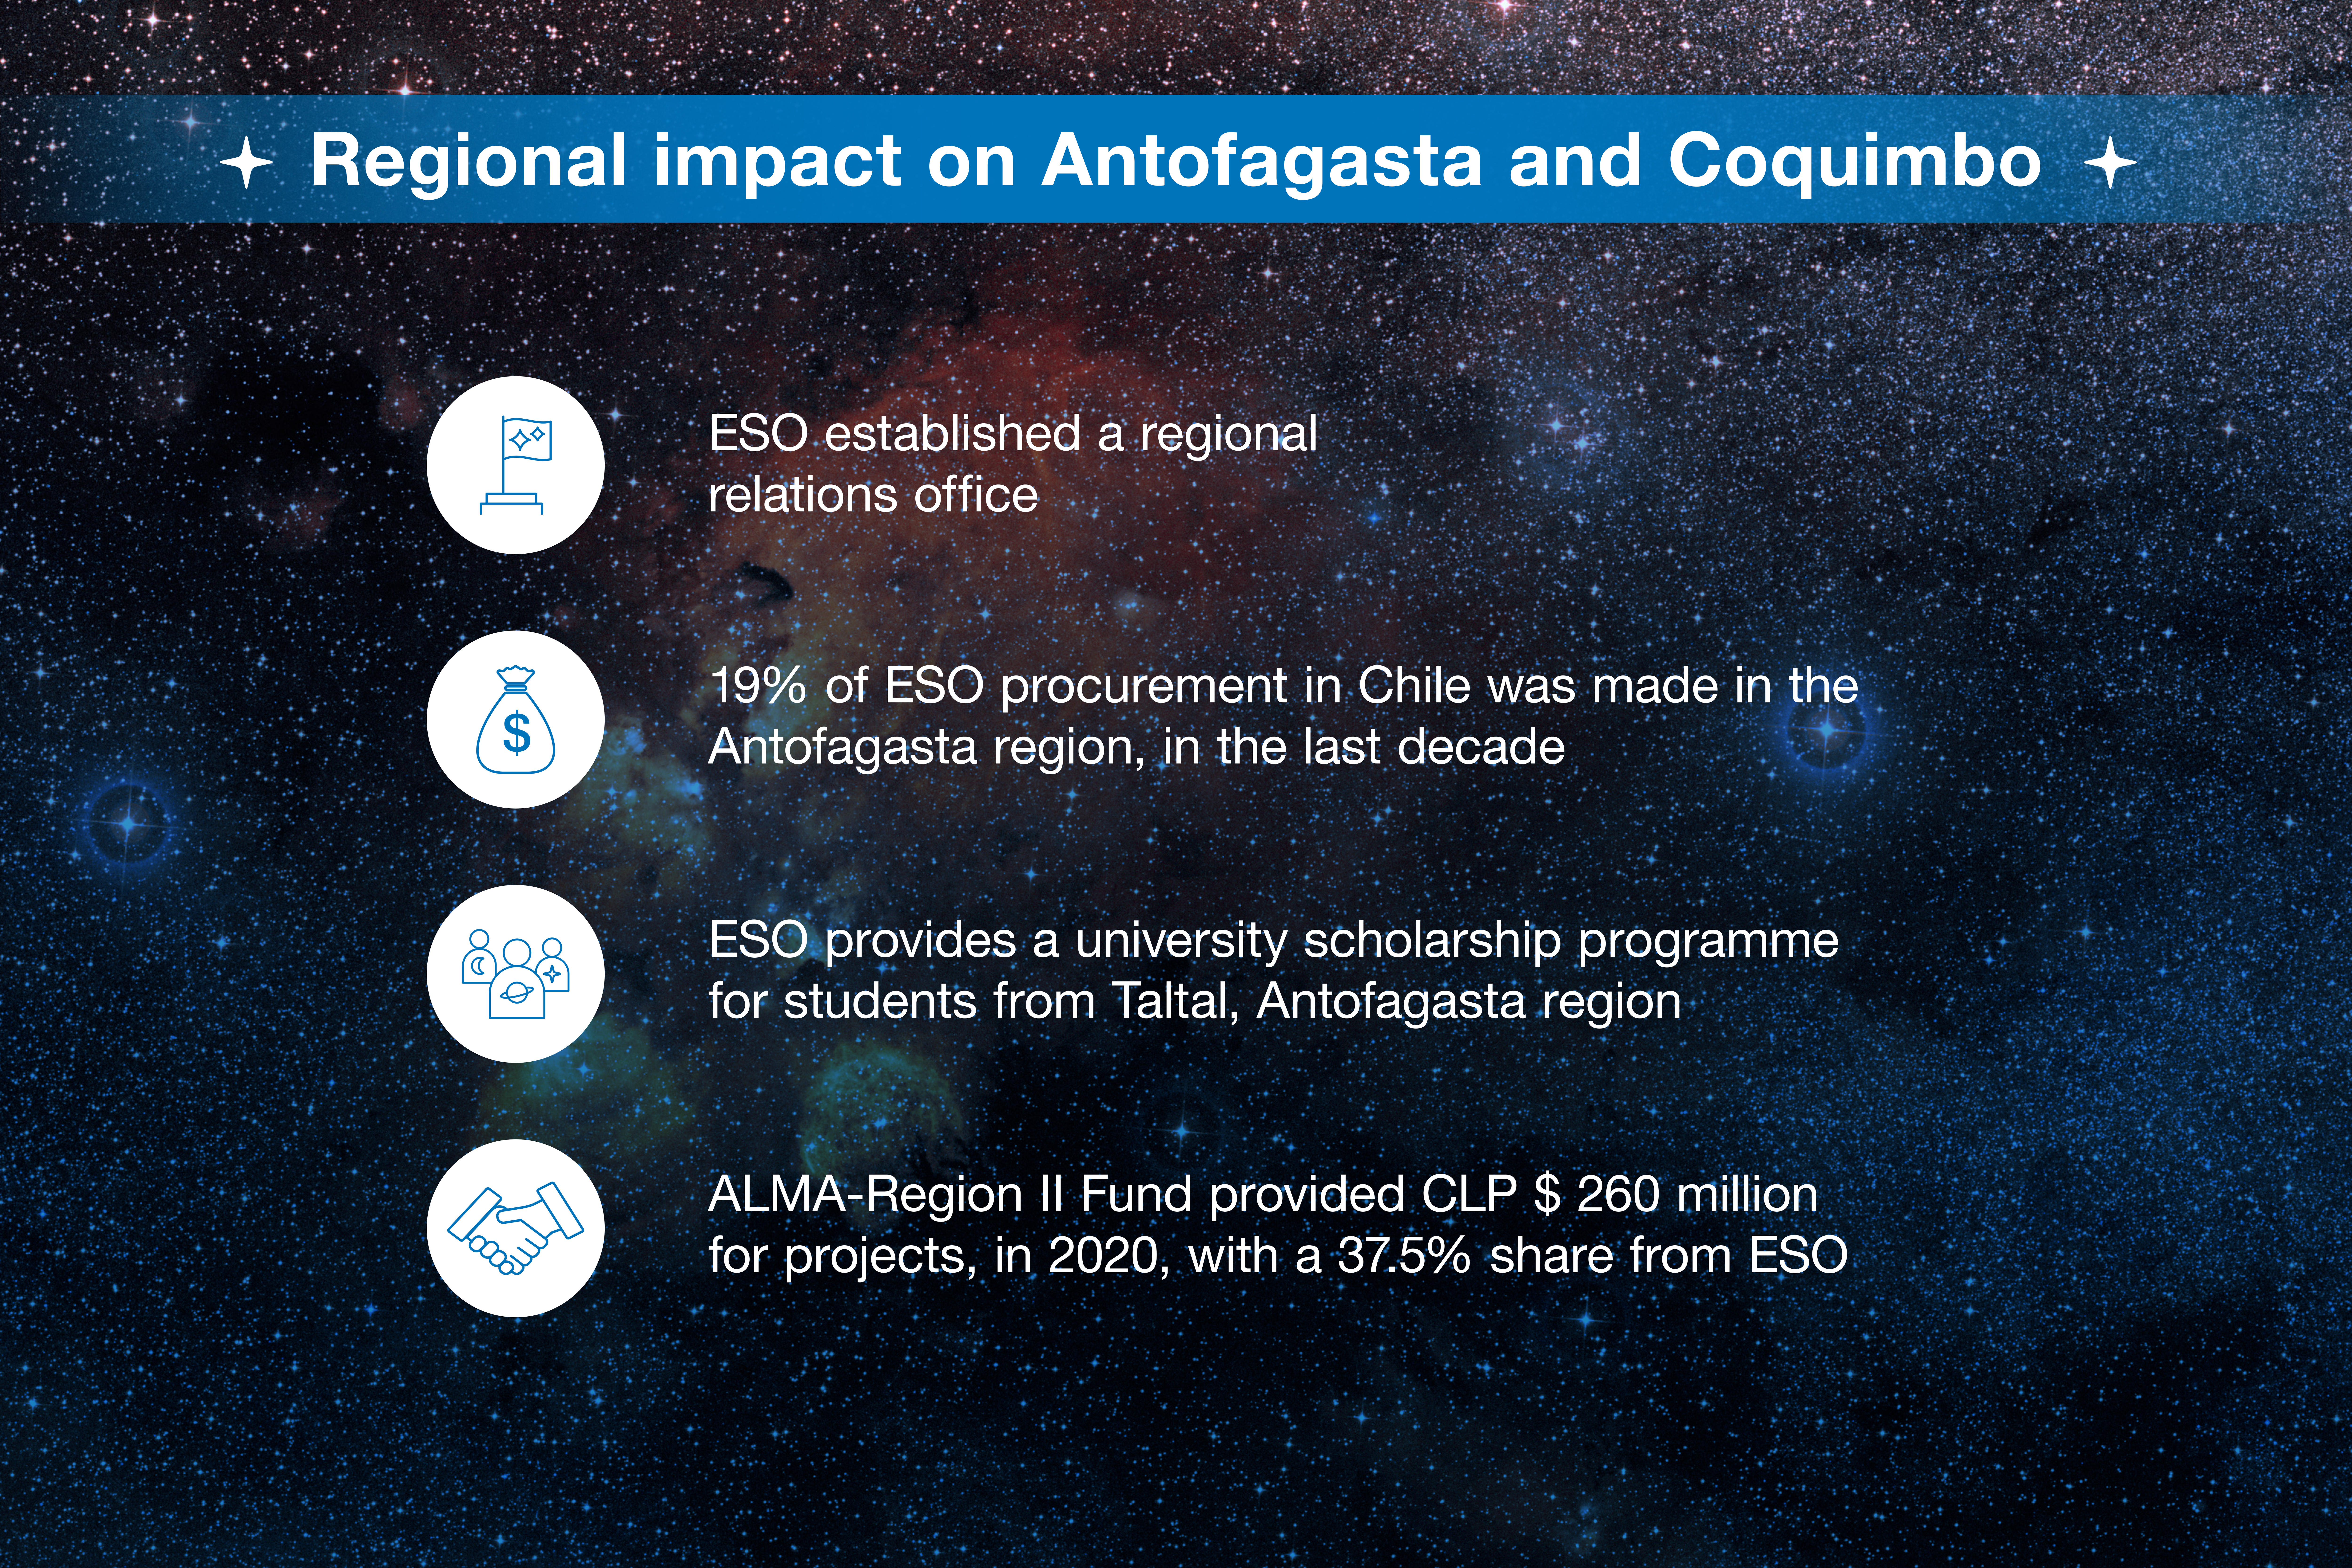

ESO-Chile infographic

Read more on https://www.eso.org/public/about-eso/eso-and-chile/

Credit: ESO